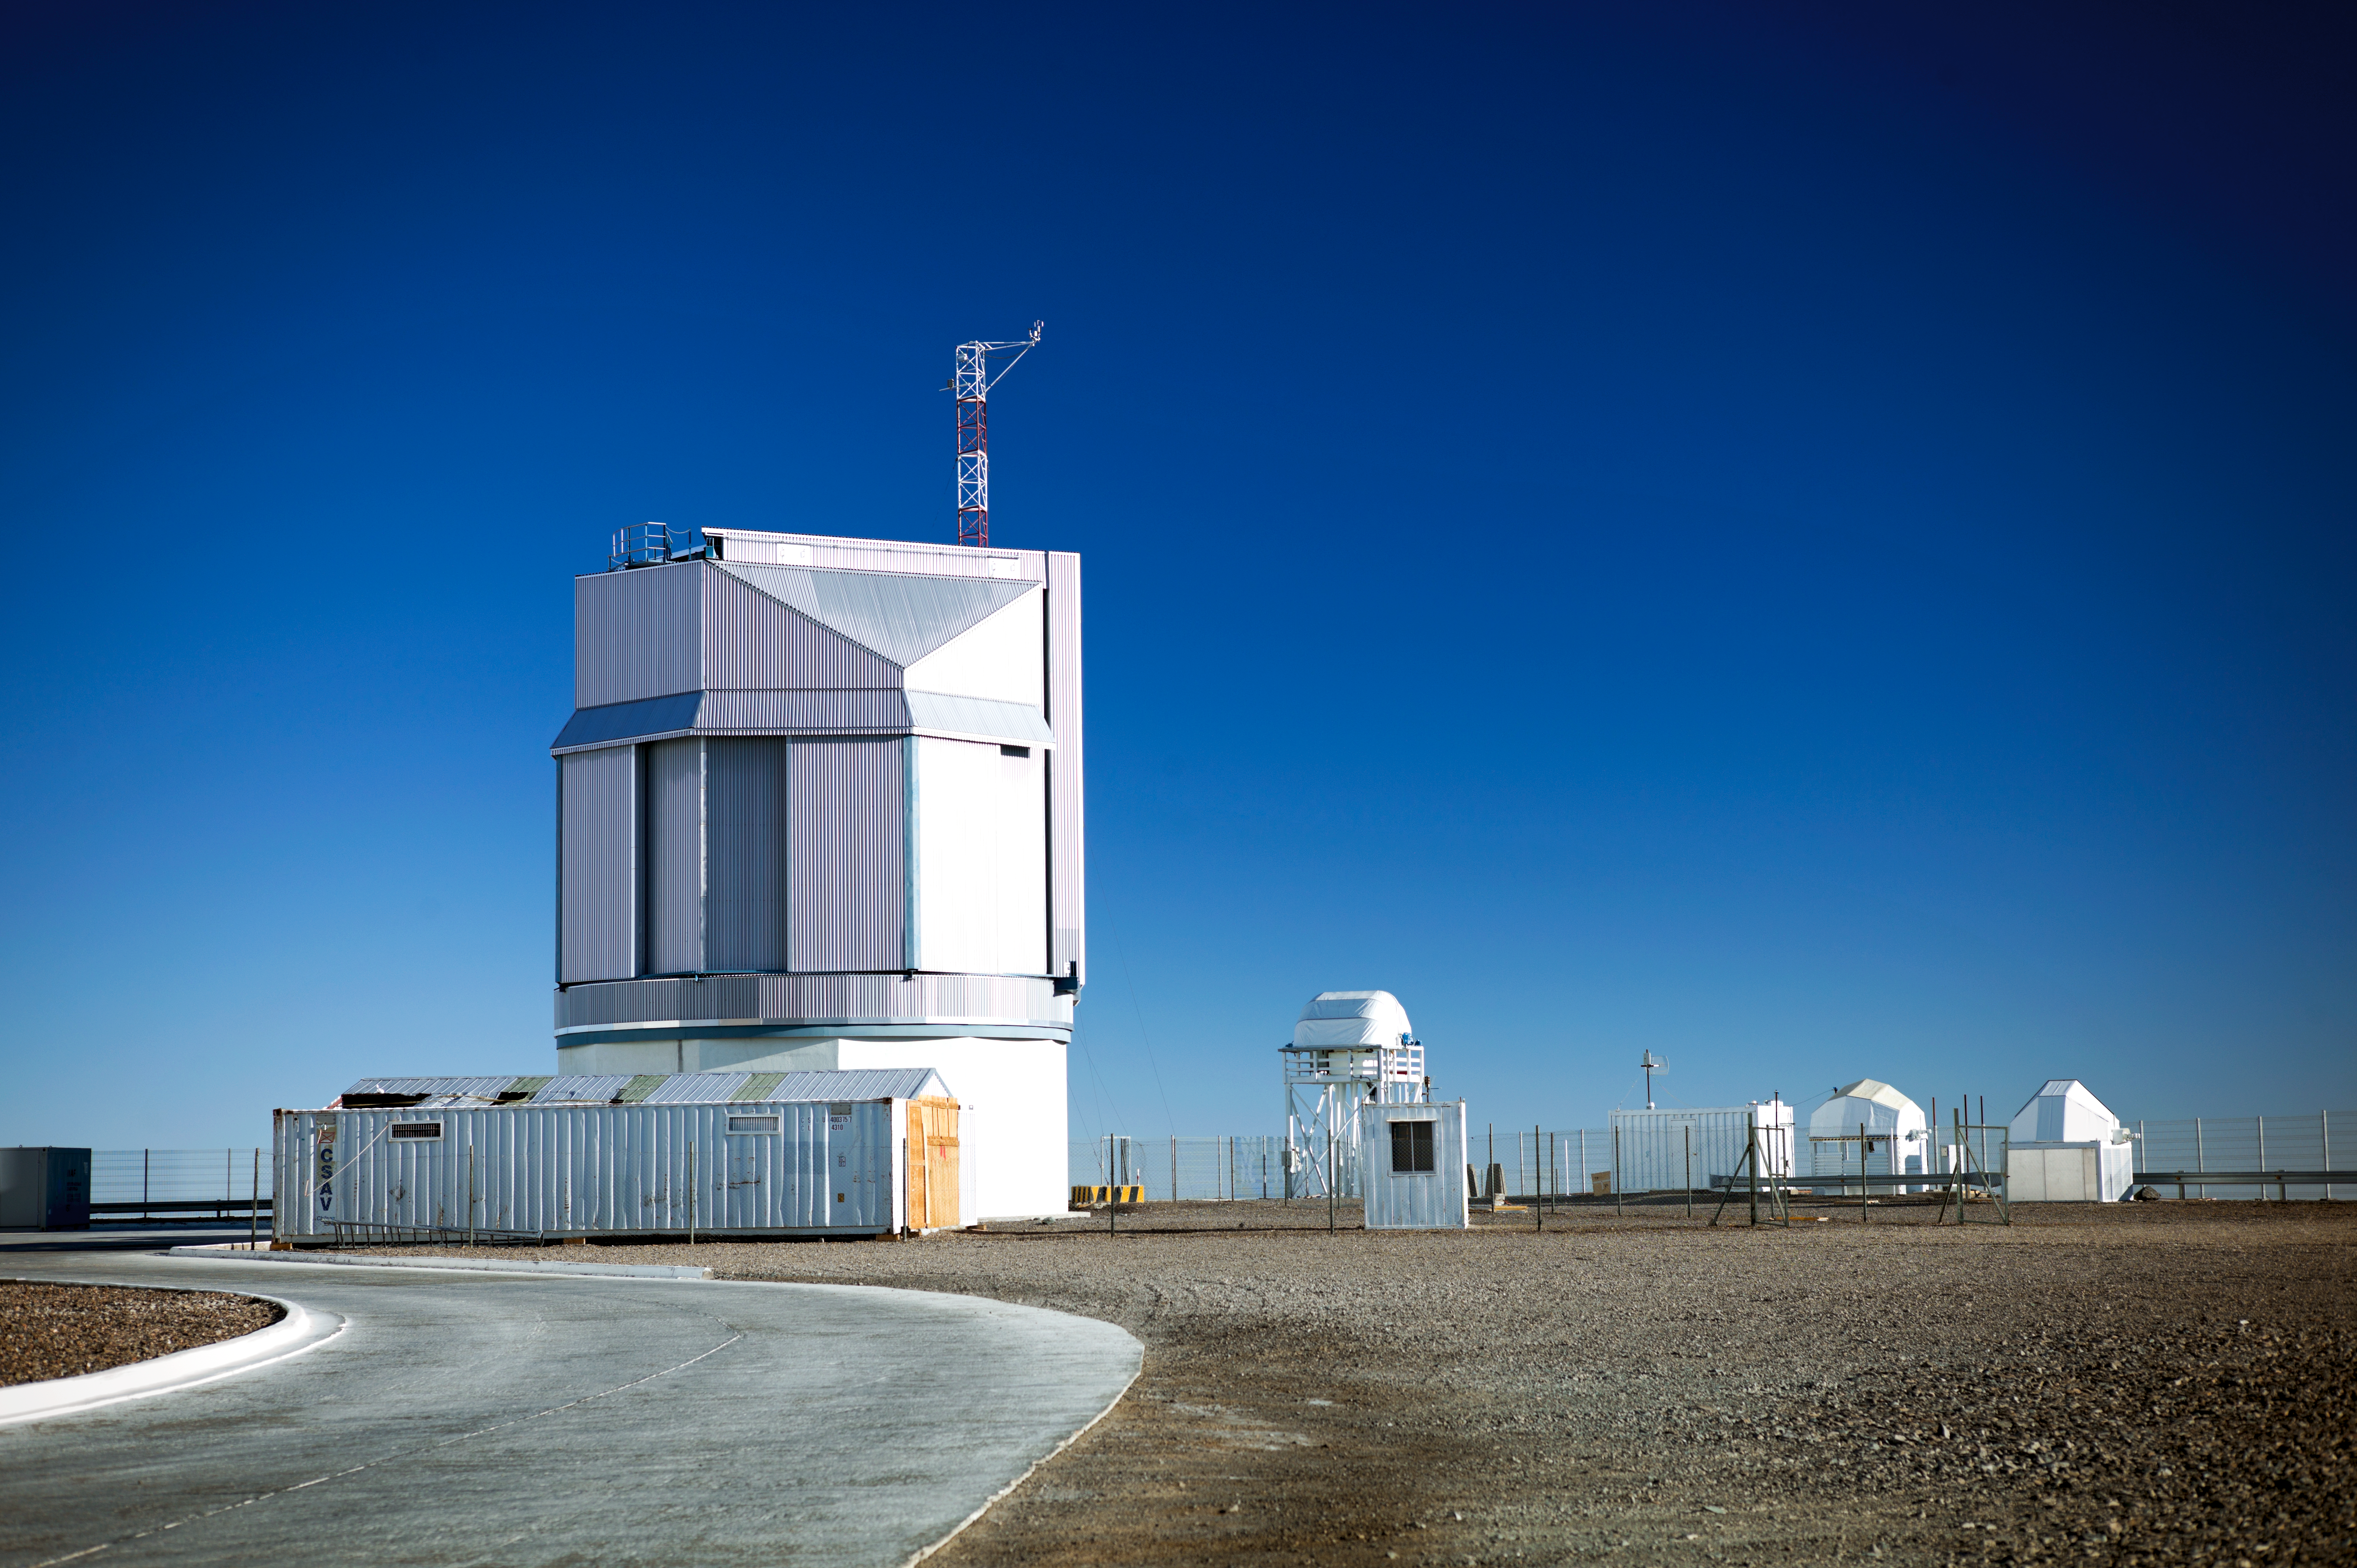

The VST at Paranal Observatory

The VLT Survey Telescope (VST) is a state-of-the-art 2.6-metre telescope equipped with OmegaCAM, a monster 268 megapixel CCD camera with a field of view four times the area of the full Moon. It is designed to survey the sky in the visible light and to complement the 4.1-metre VISTA (the Visible and Infrared Survey Telescope for Astronomy) infrared survey telescope.

Credit: ESO